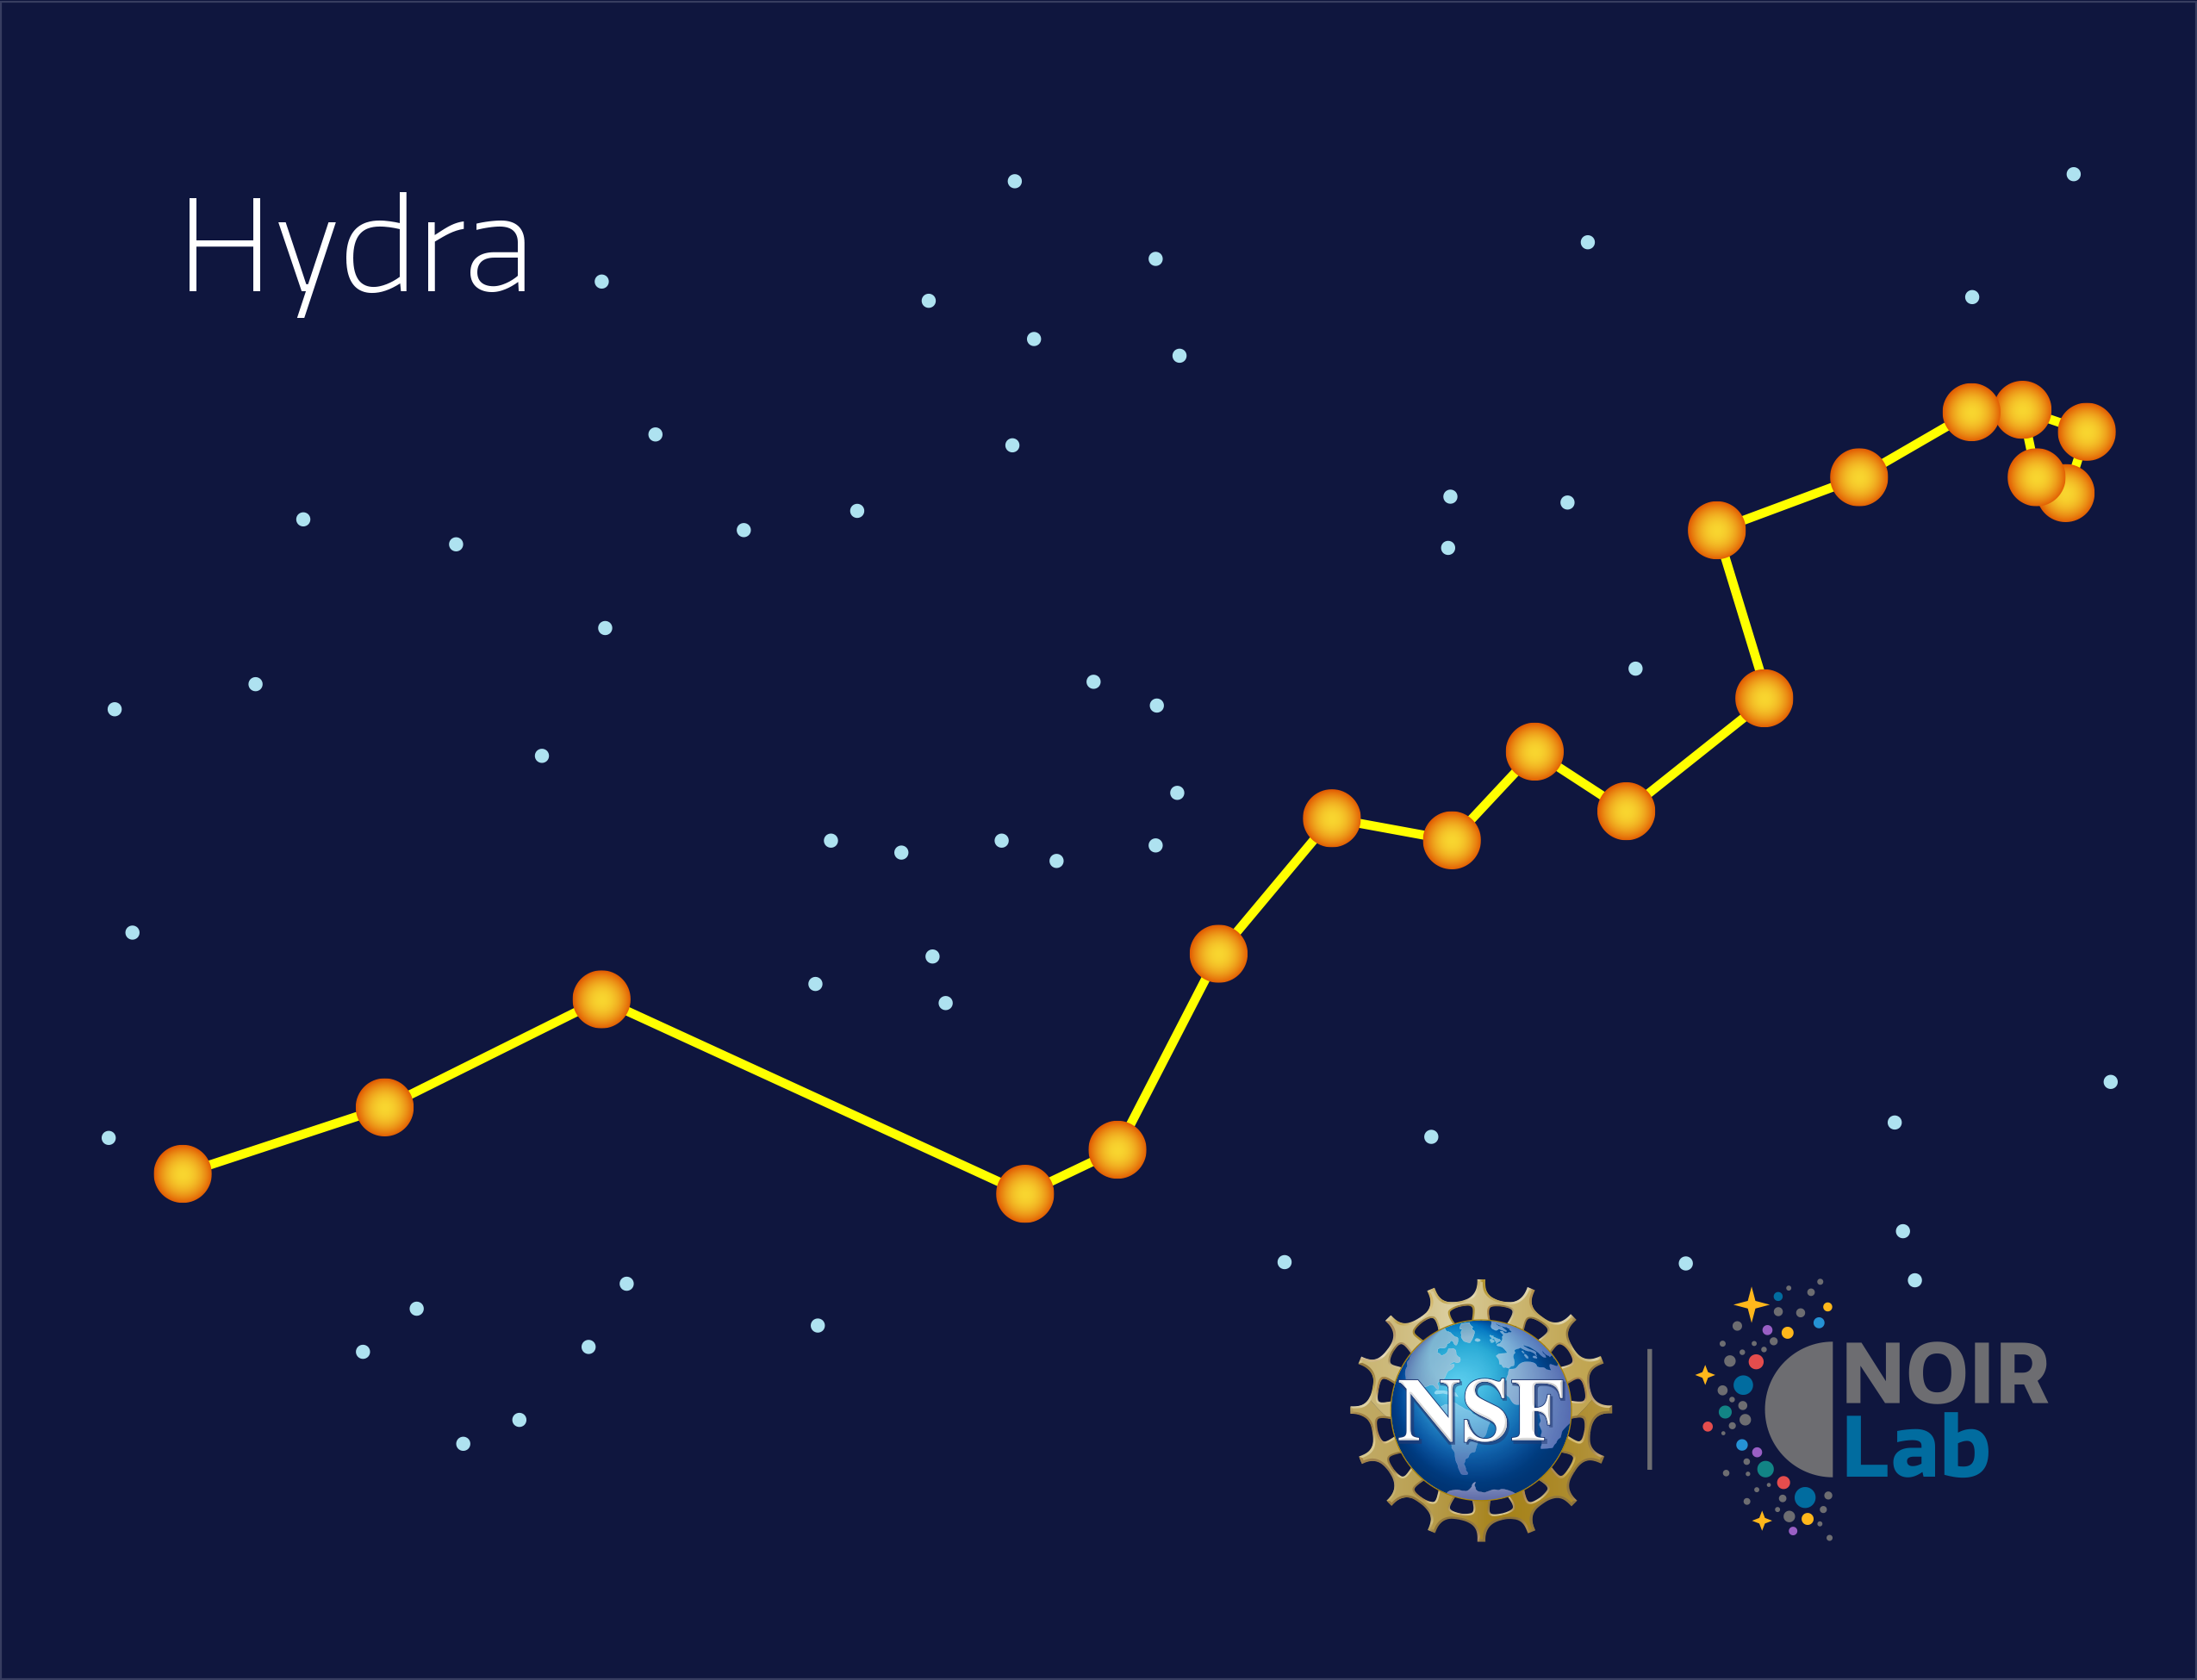

Hydra

Credit: NOIRLab